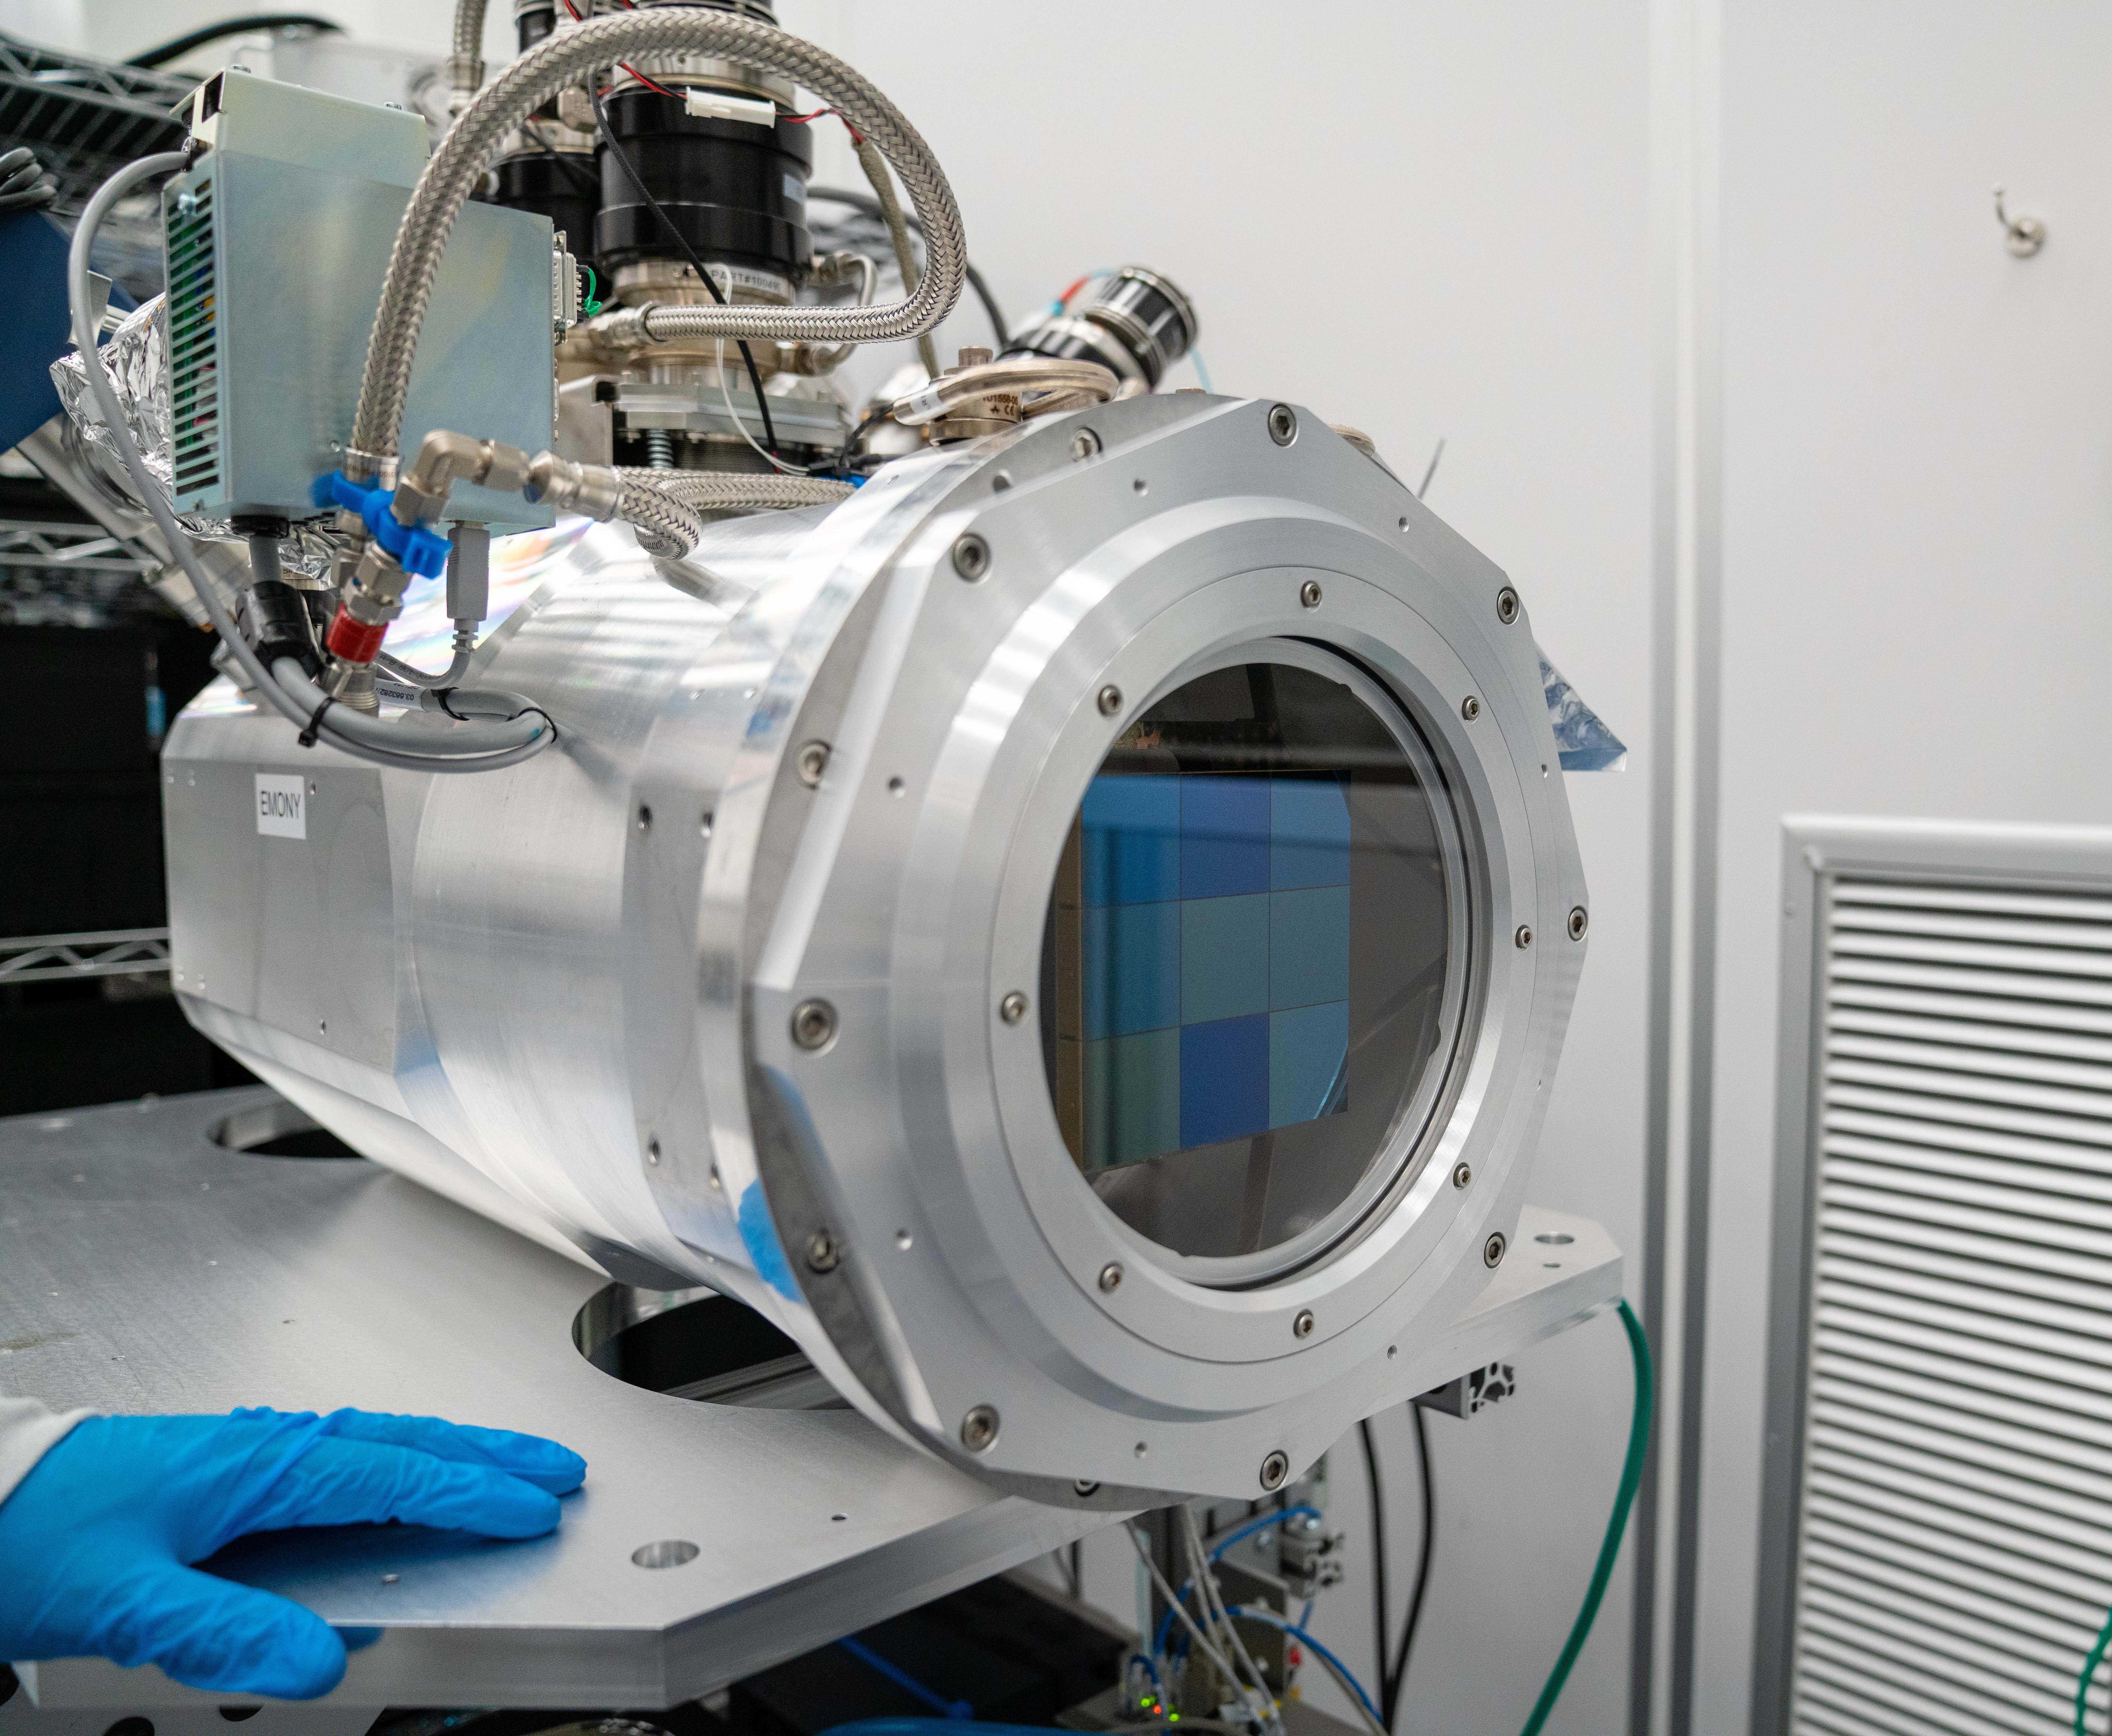

LSST ComCam

At the end of February, members of the LSST Camera Integration and Testing team at SLAC have inserted a raft of nine imaging sensors into the body of the LSST Commissioning Camera (ComCam). This miniature version of the LSST camera will be used for telescope commissioning.

Credit: Farrin Abbott/SLAC National Accelerator Laboratory